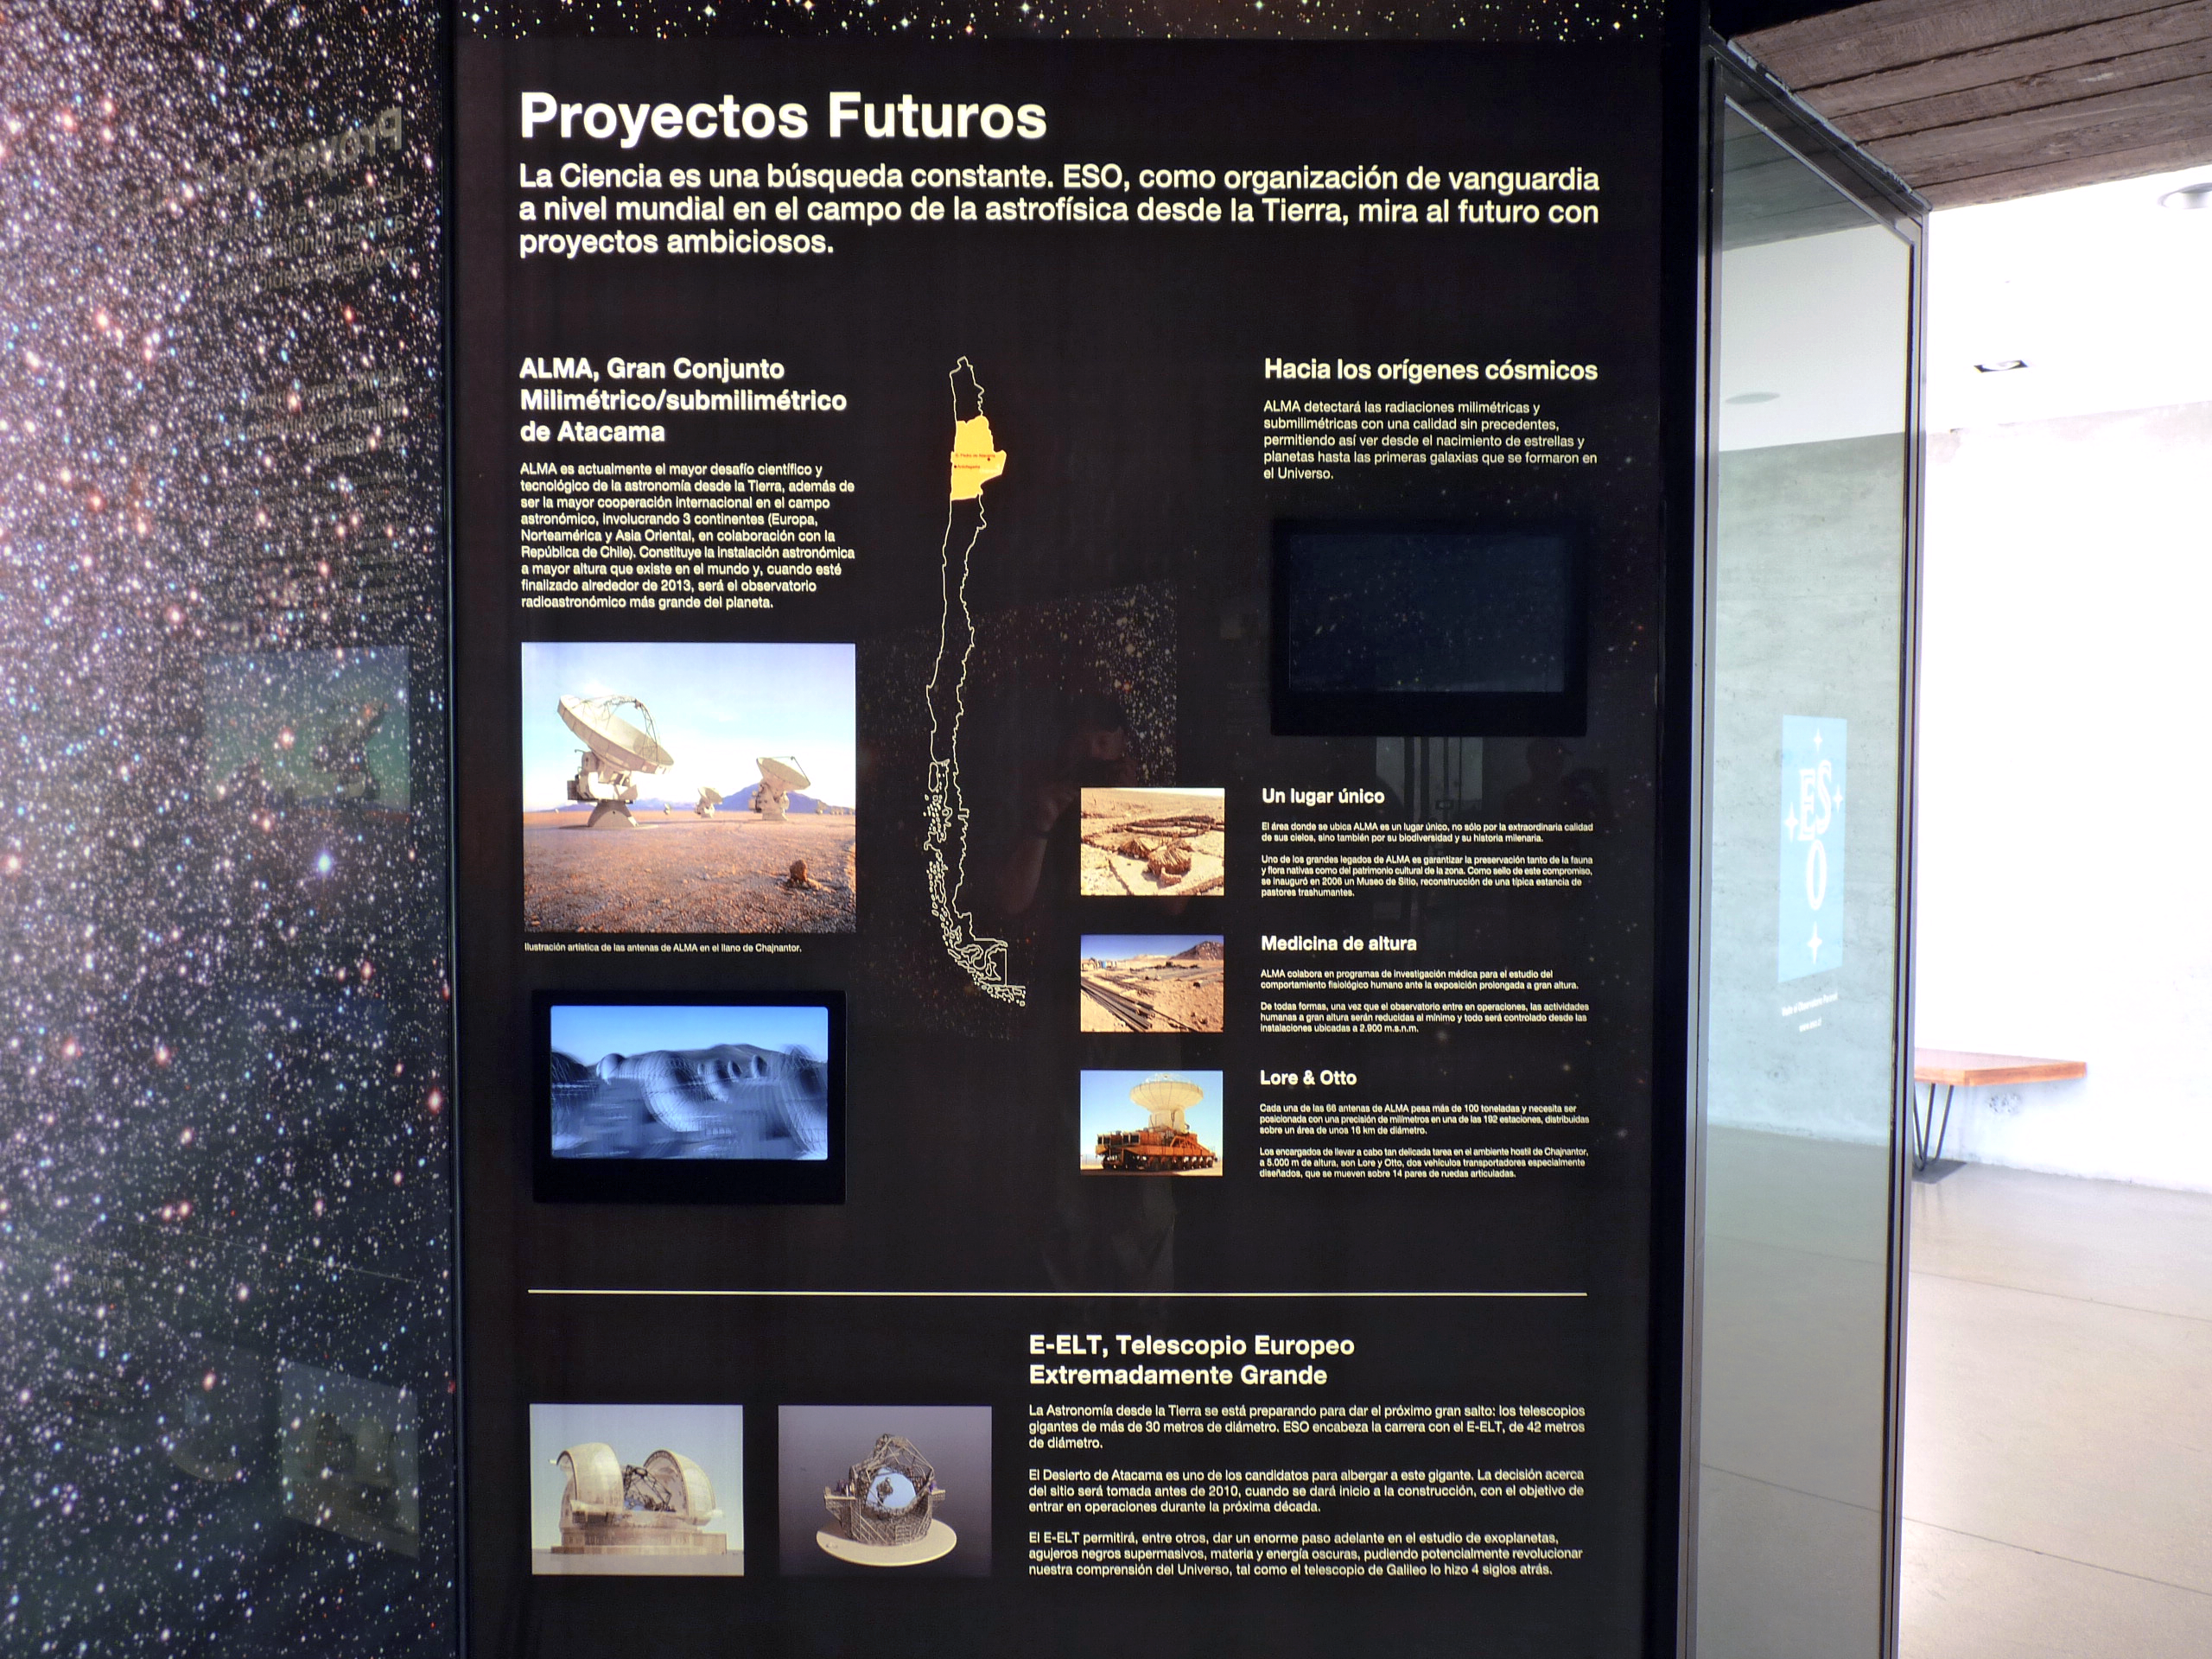

Museum of the Atacama Desert, Antofagasta, Chile

"Future Projects" is the title of the last panel of the ESO permanent exhibition "A window to the Universe", installed at the Museum of the Atacama Desert (Museo Desierto de Atacama, MDA), in Antofagasta (II Region of Chile). The MDA is built on the levelled area in front of the Huanchaca Ruins, the remains of a silver foundry from the beginning of the 19th century. The museum, which contains unique collections, presents to the visitor the whole history of the Atacama Desert, from its geological formation up to the present times, when it becomes an important site for ground-based astronomy. The II Region of Chile is currently home to the ESO Very Large Telescope (VLT) and the Atacama Large Millimeter/submillimeter Array (ALMA). On this same region is located the selected site for the planned Extremely Large Telescope (ELT), the world’ s largest eye on the sky. The exhibition "A window to the Universe" was designed and donated by ESO as a contribution to the Region of Antofagasta.

Credit: P. Zidar/ESO